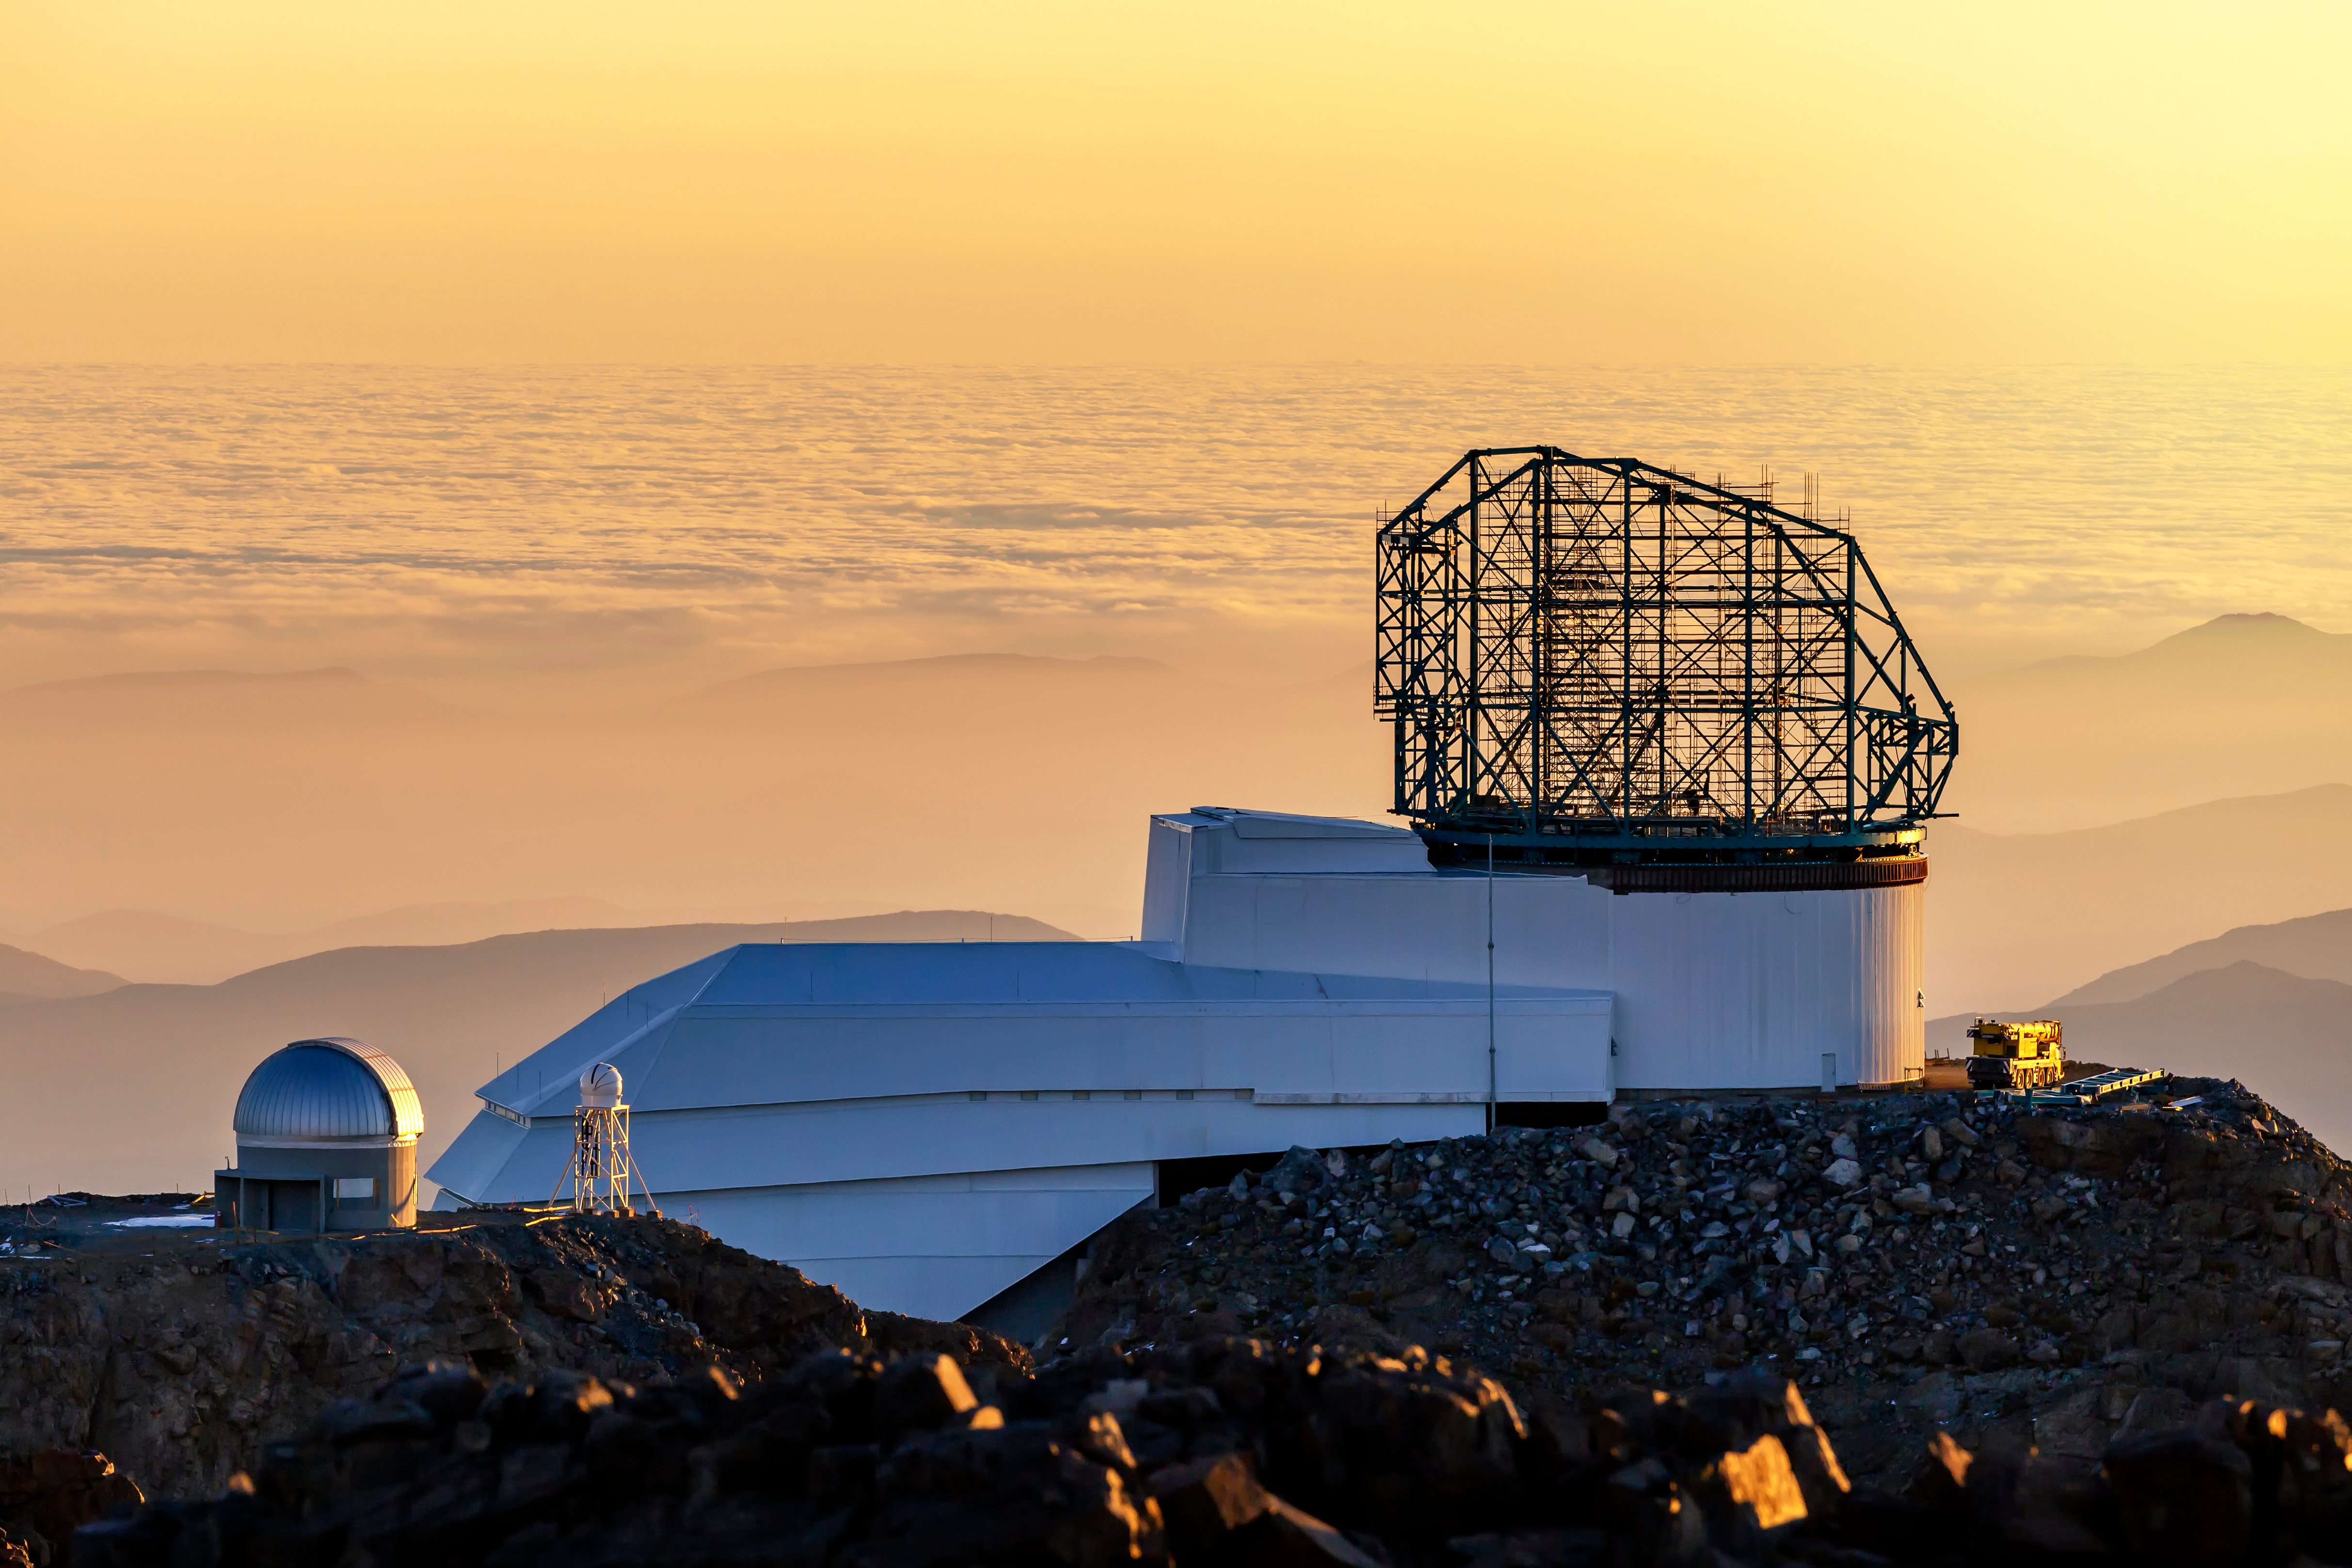

LSST from Gemini South at Sunset

This photo of LSST at sunset was taken by Gemini South observer Gianluca Lombardi.

Credit: Gianluca Lombardi